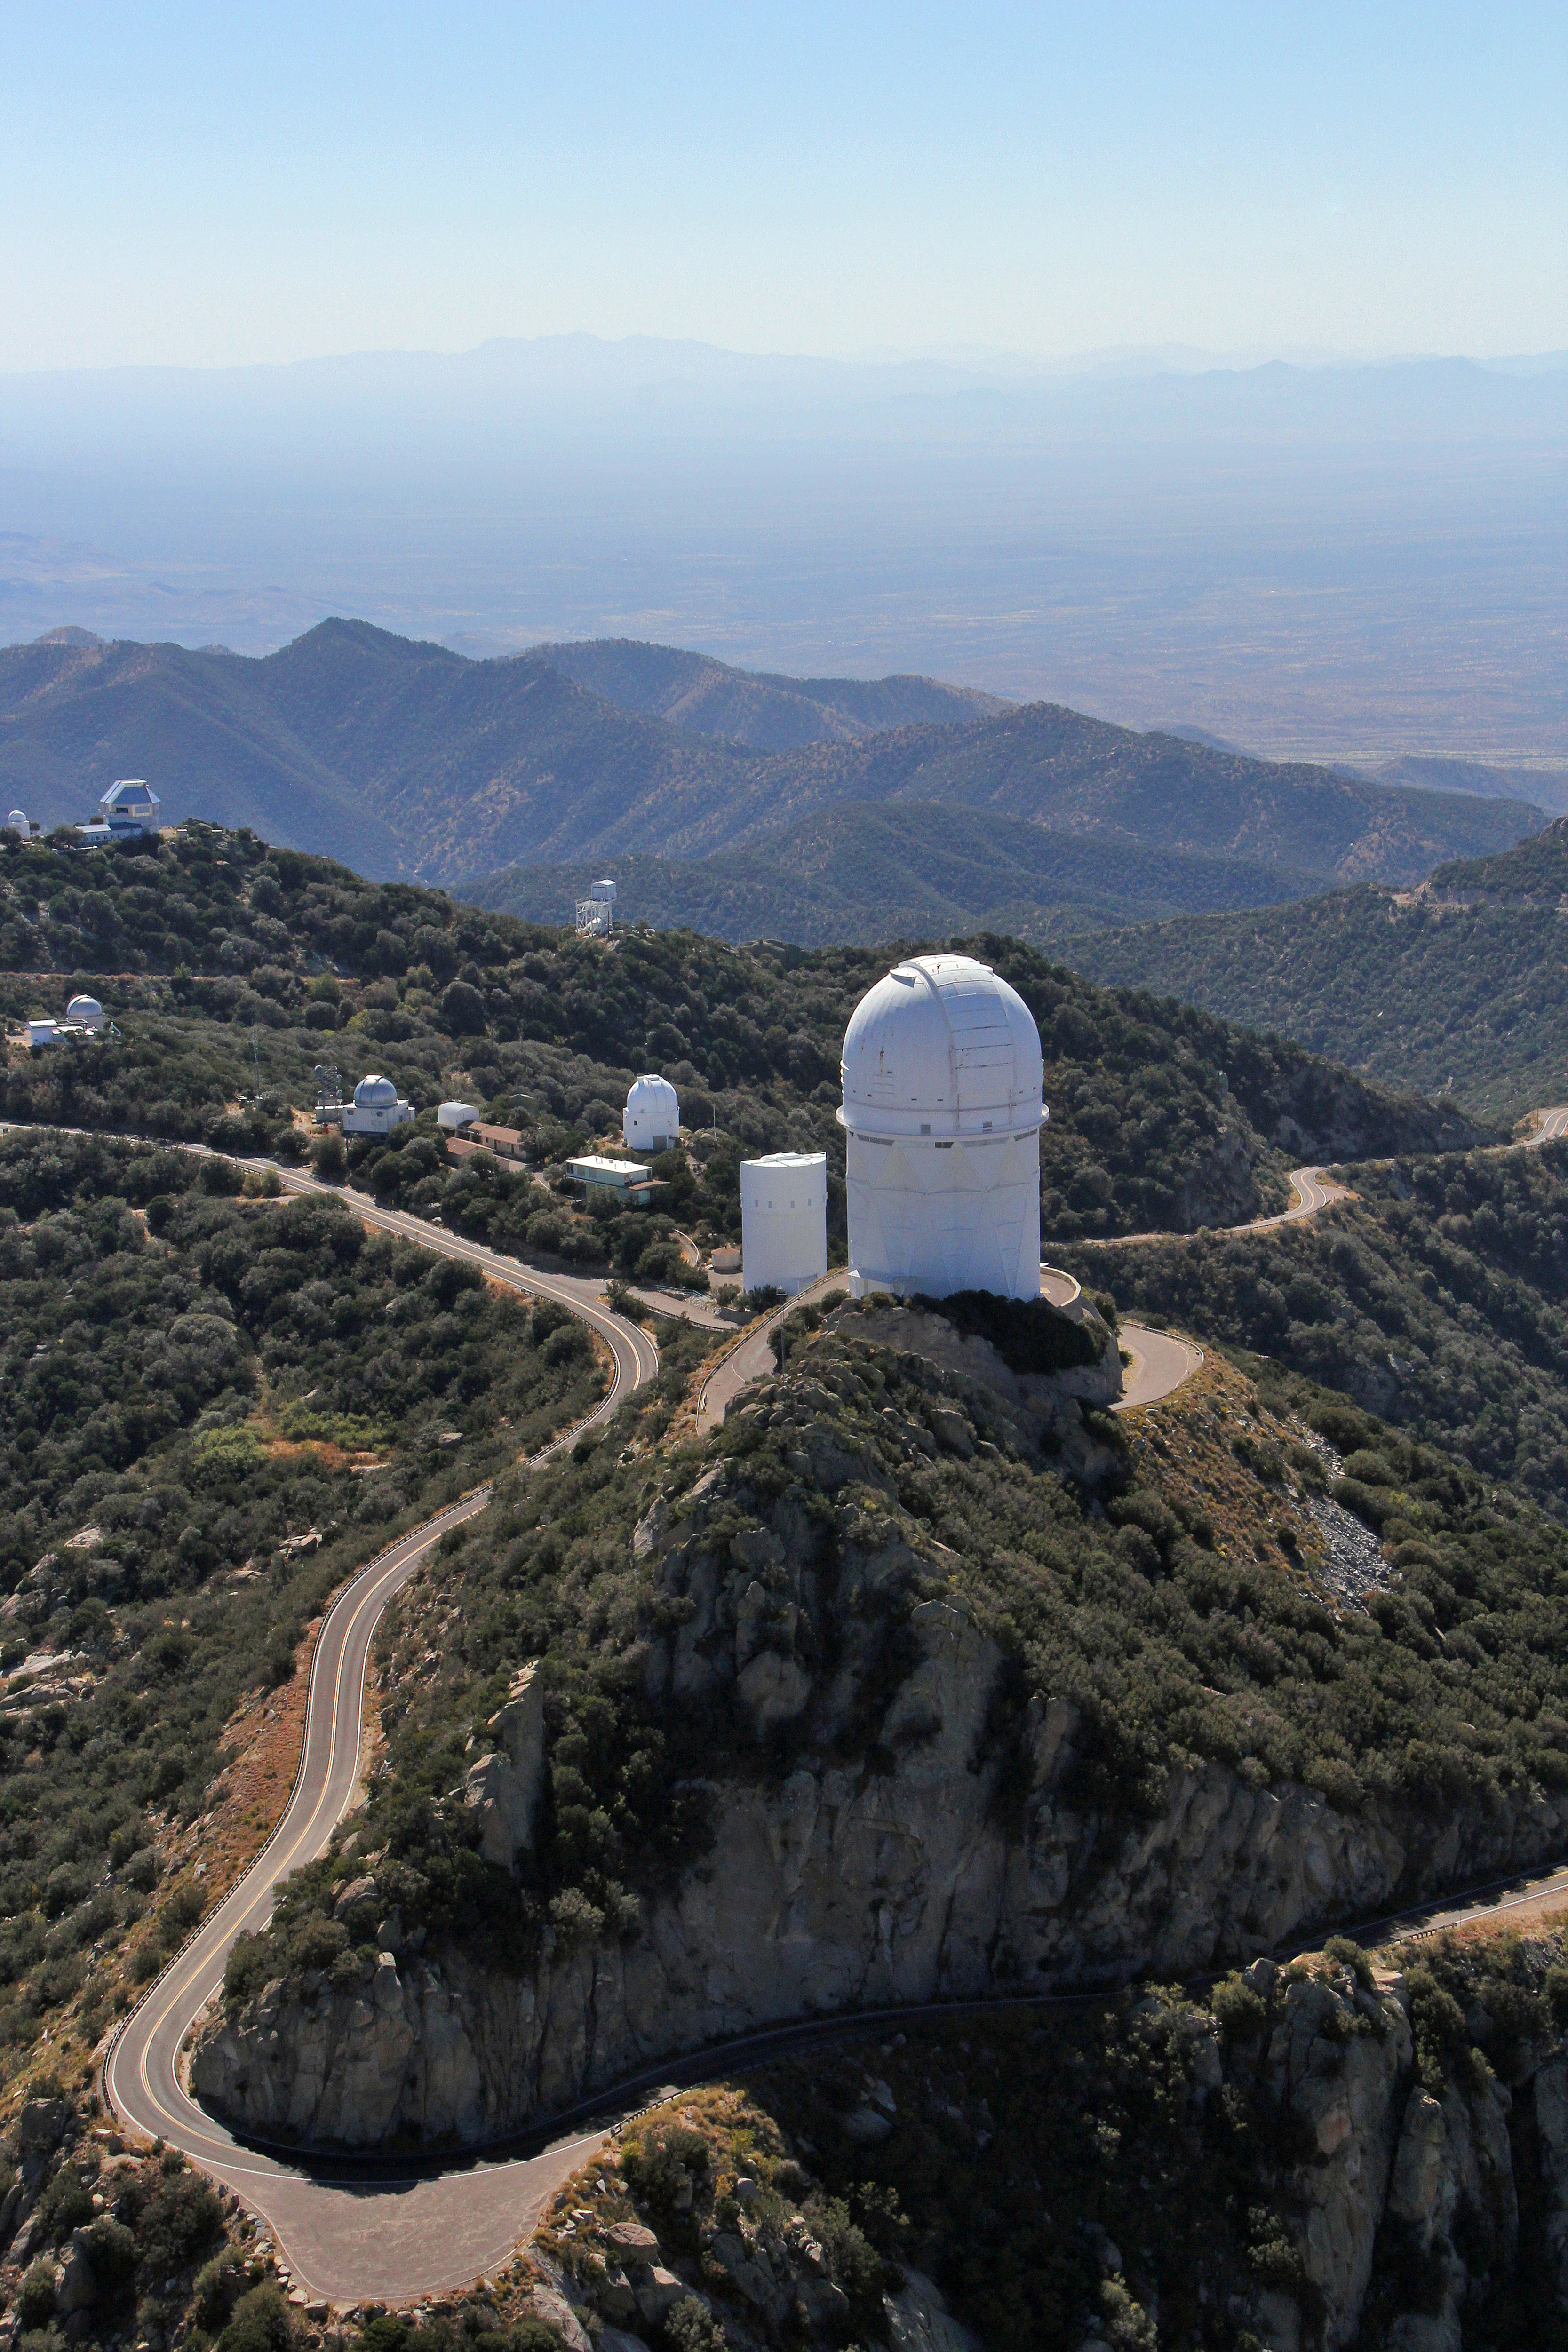

Aerial view of Kitt Peak National Observatory, 29 October 2012

The Mayall 4-m Telescope dominates the foreground of this aerial view of Kitt Peak National Observatory from 29 October 2012.

Credit: P. Marenfeld/NOIRLab/NSF/AURA/ and E. Acosta/Vera C. Rubin Observatory/ NOIRLab/ NSF/ AURA